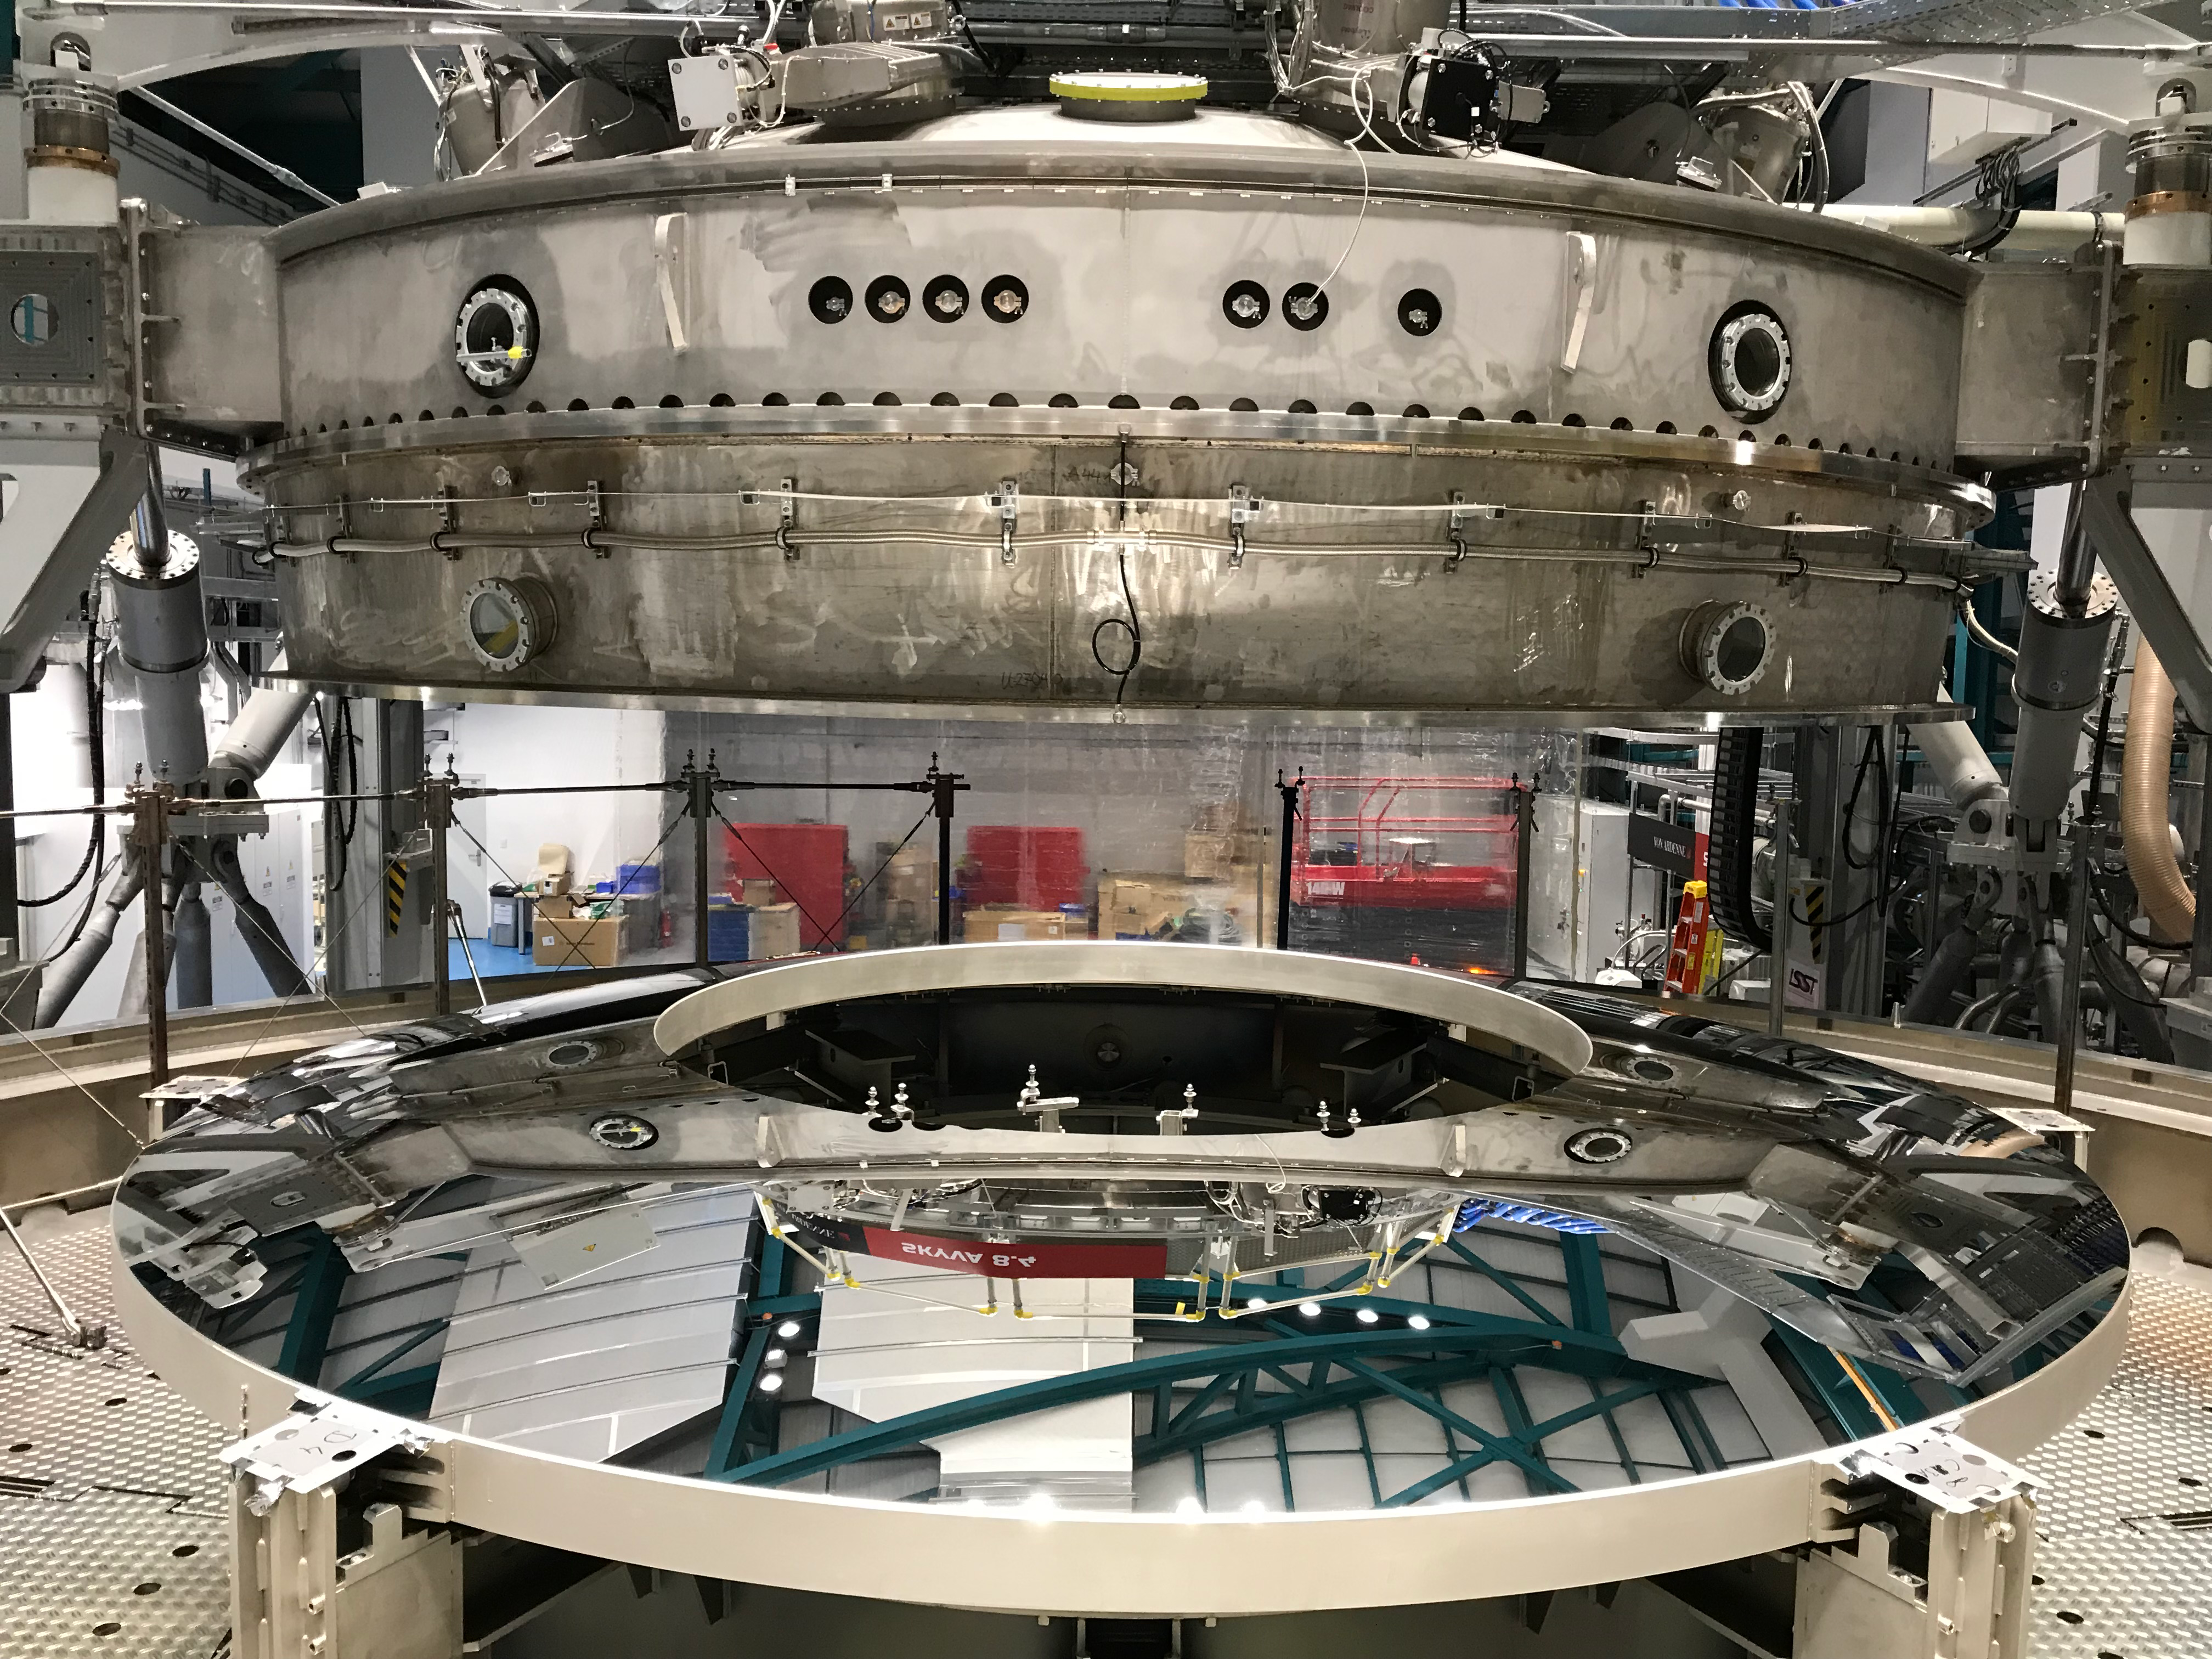

M2 Coating

The LSST Secondary Mirror (M2) was successfully coated with a silver reflective coating at the LSST summit facility building on Cerro Pachón on July 16, 2019.

Credit: Rubin Observatory/NSF/AURA